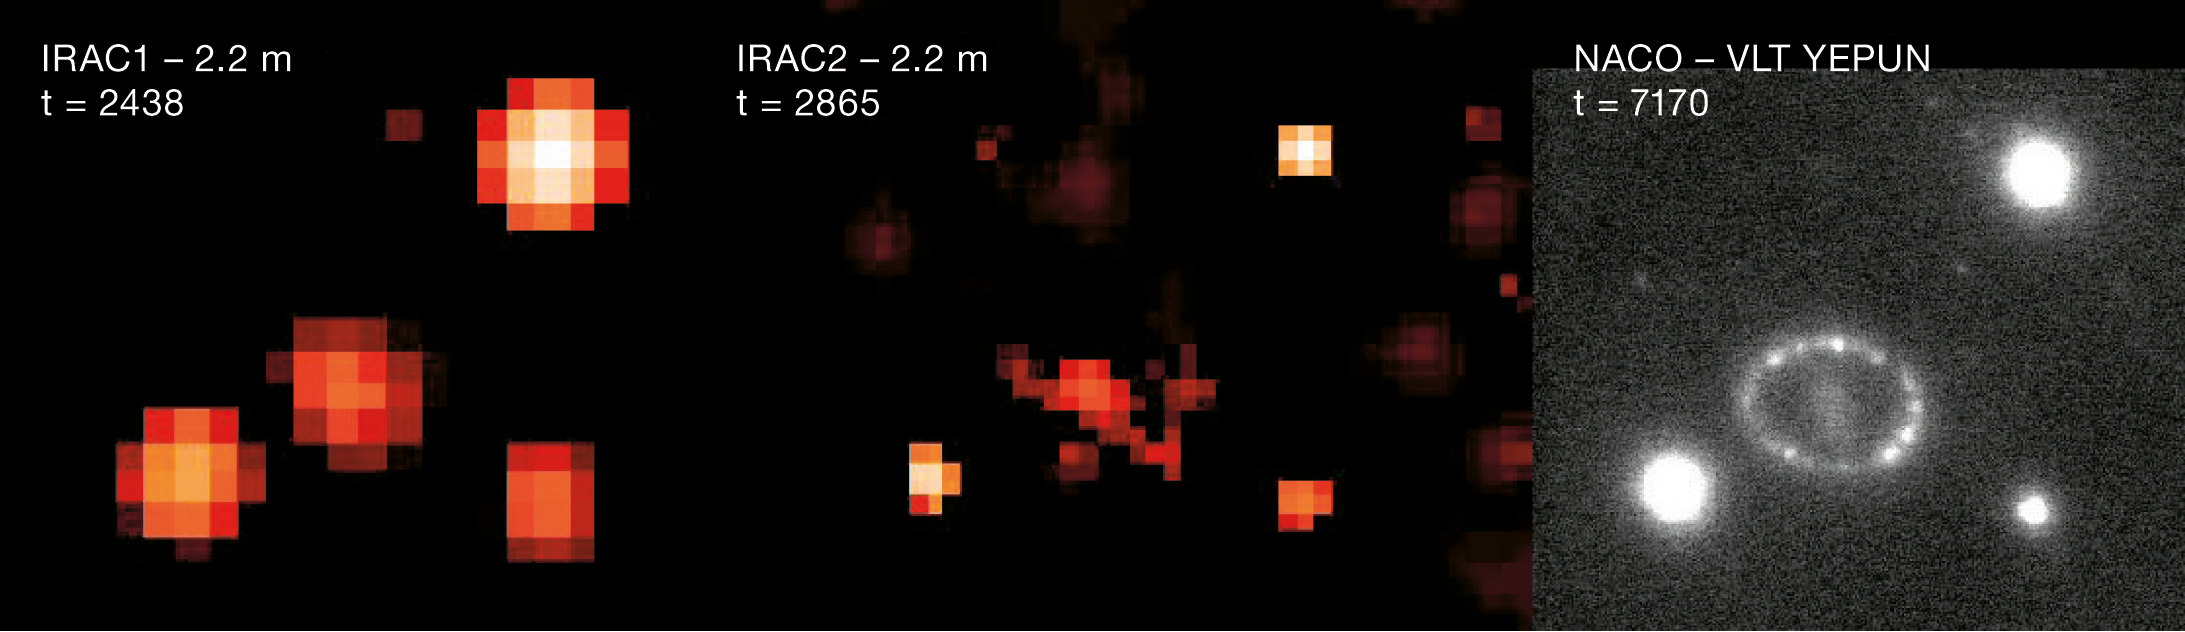

A ring around SN1987A

Image of SN1987A obtained at different times in the near-infrared with ESO's telescopes. The two first images were taken with the 2.2-m telescope at La Silla with the IRAC instrument, 2468 and 2865 days, respectively, after the explosion. The third image, obtained in October 2006 or 7170 days after the explosion, was taken with the NACO Adaptive Optics instrument on Yepun, the fourth Unit Telescope of the Very Large Telescope at Paranal. NACO corrects for the blurring effect of the atmosphere, allowing to obtain images almost as good as if the telescope was placed in space.

Credit: ESO